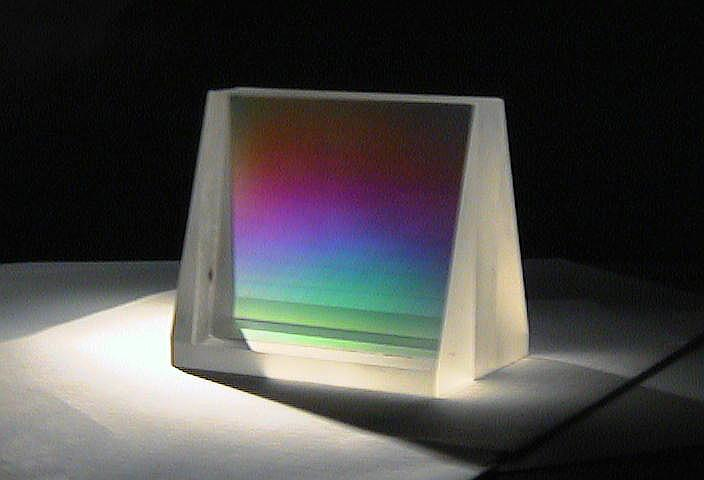

Volume phase holographic gratings

Technical information about volume phase holographic gratings is available on this link.

Credit: ESO